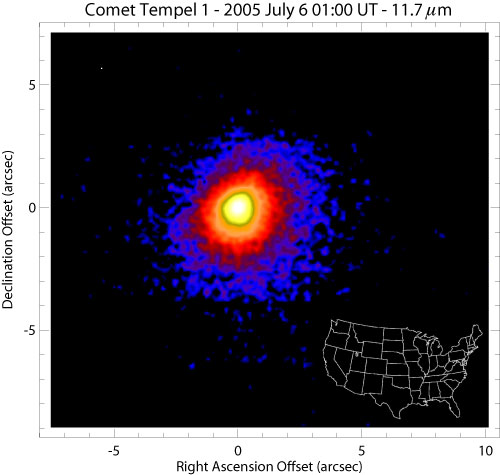

Observation of Comet P9/Tempel

This T-ReCS observation from Gemini South in Chile of Comet P9/Tempel was obtained at mid-infrared wavelengths (11.7um). This type of light acts as a tracer of the extended distribution of dust in the coma of the comet. A comet's coma is the fuzzy haze of gas and dust that surrounds, and is produced by, the comet's true nucleus. In this picture, Comet Tempel's coma is seen to extend to sizes larger than 9 arcseconds (5800 km or 3700 miles) in diameter, which is larger than the continental United States (2450 miles).

The impact occurred on the nucleus of the comet which is so small and surrounded by such a bright coma, that it cannot be seen directly in this image. However, the material dispersed by the impact injected fresh new material to the coma. Measurements of the coma in this image show that it is still at an elevated brightness 19 hours after impact at a level 20% brighter than before impact.

These T-ReCS observations were part of a coordinated effort between the the twin Magellan 6.5meter telescopes and the DuPont 100-inch telescope of Las Campanas Observatory, Spitzer Space Telescope, and Gemini South Telescope. The project was headed by Dave Osip of Las Campanas and James De Buizer of Gemini South. Co-investigators are Joanna Thomas-Osip (Las Campanas Observatory), Susan Lederer (California State University San Bernadino), and Casey Lisse (Johns Hopkins Applied Physics Laboratory/University of Maryland).

Credit: International Gemini Observatory/NOIRLab/NSF/AURA